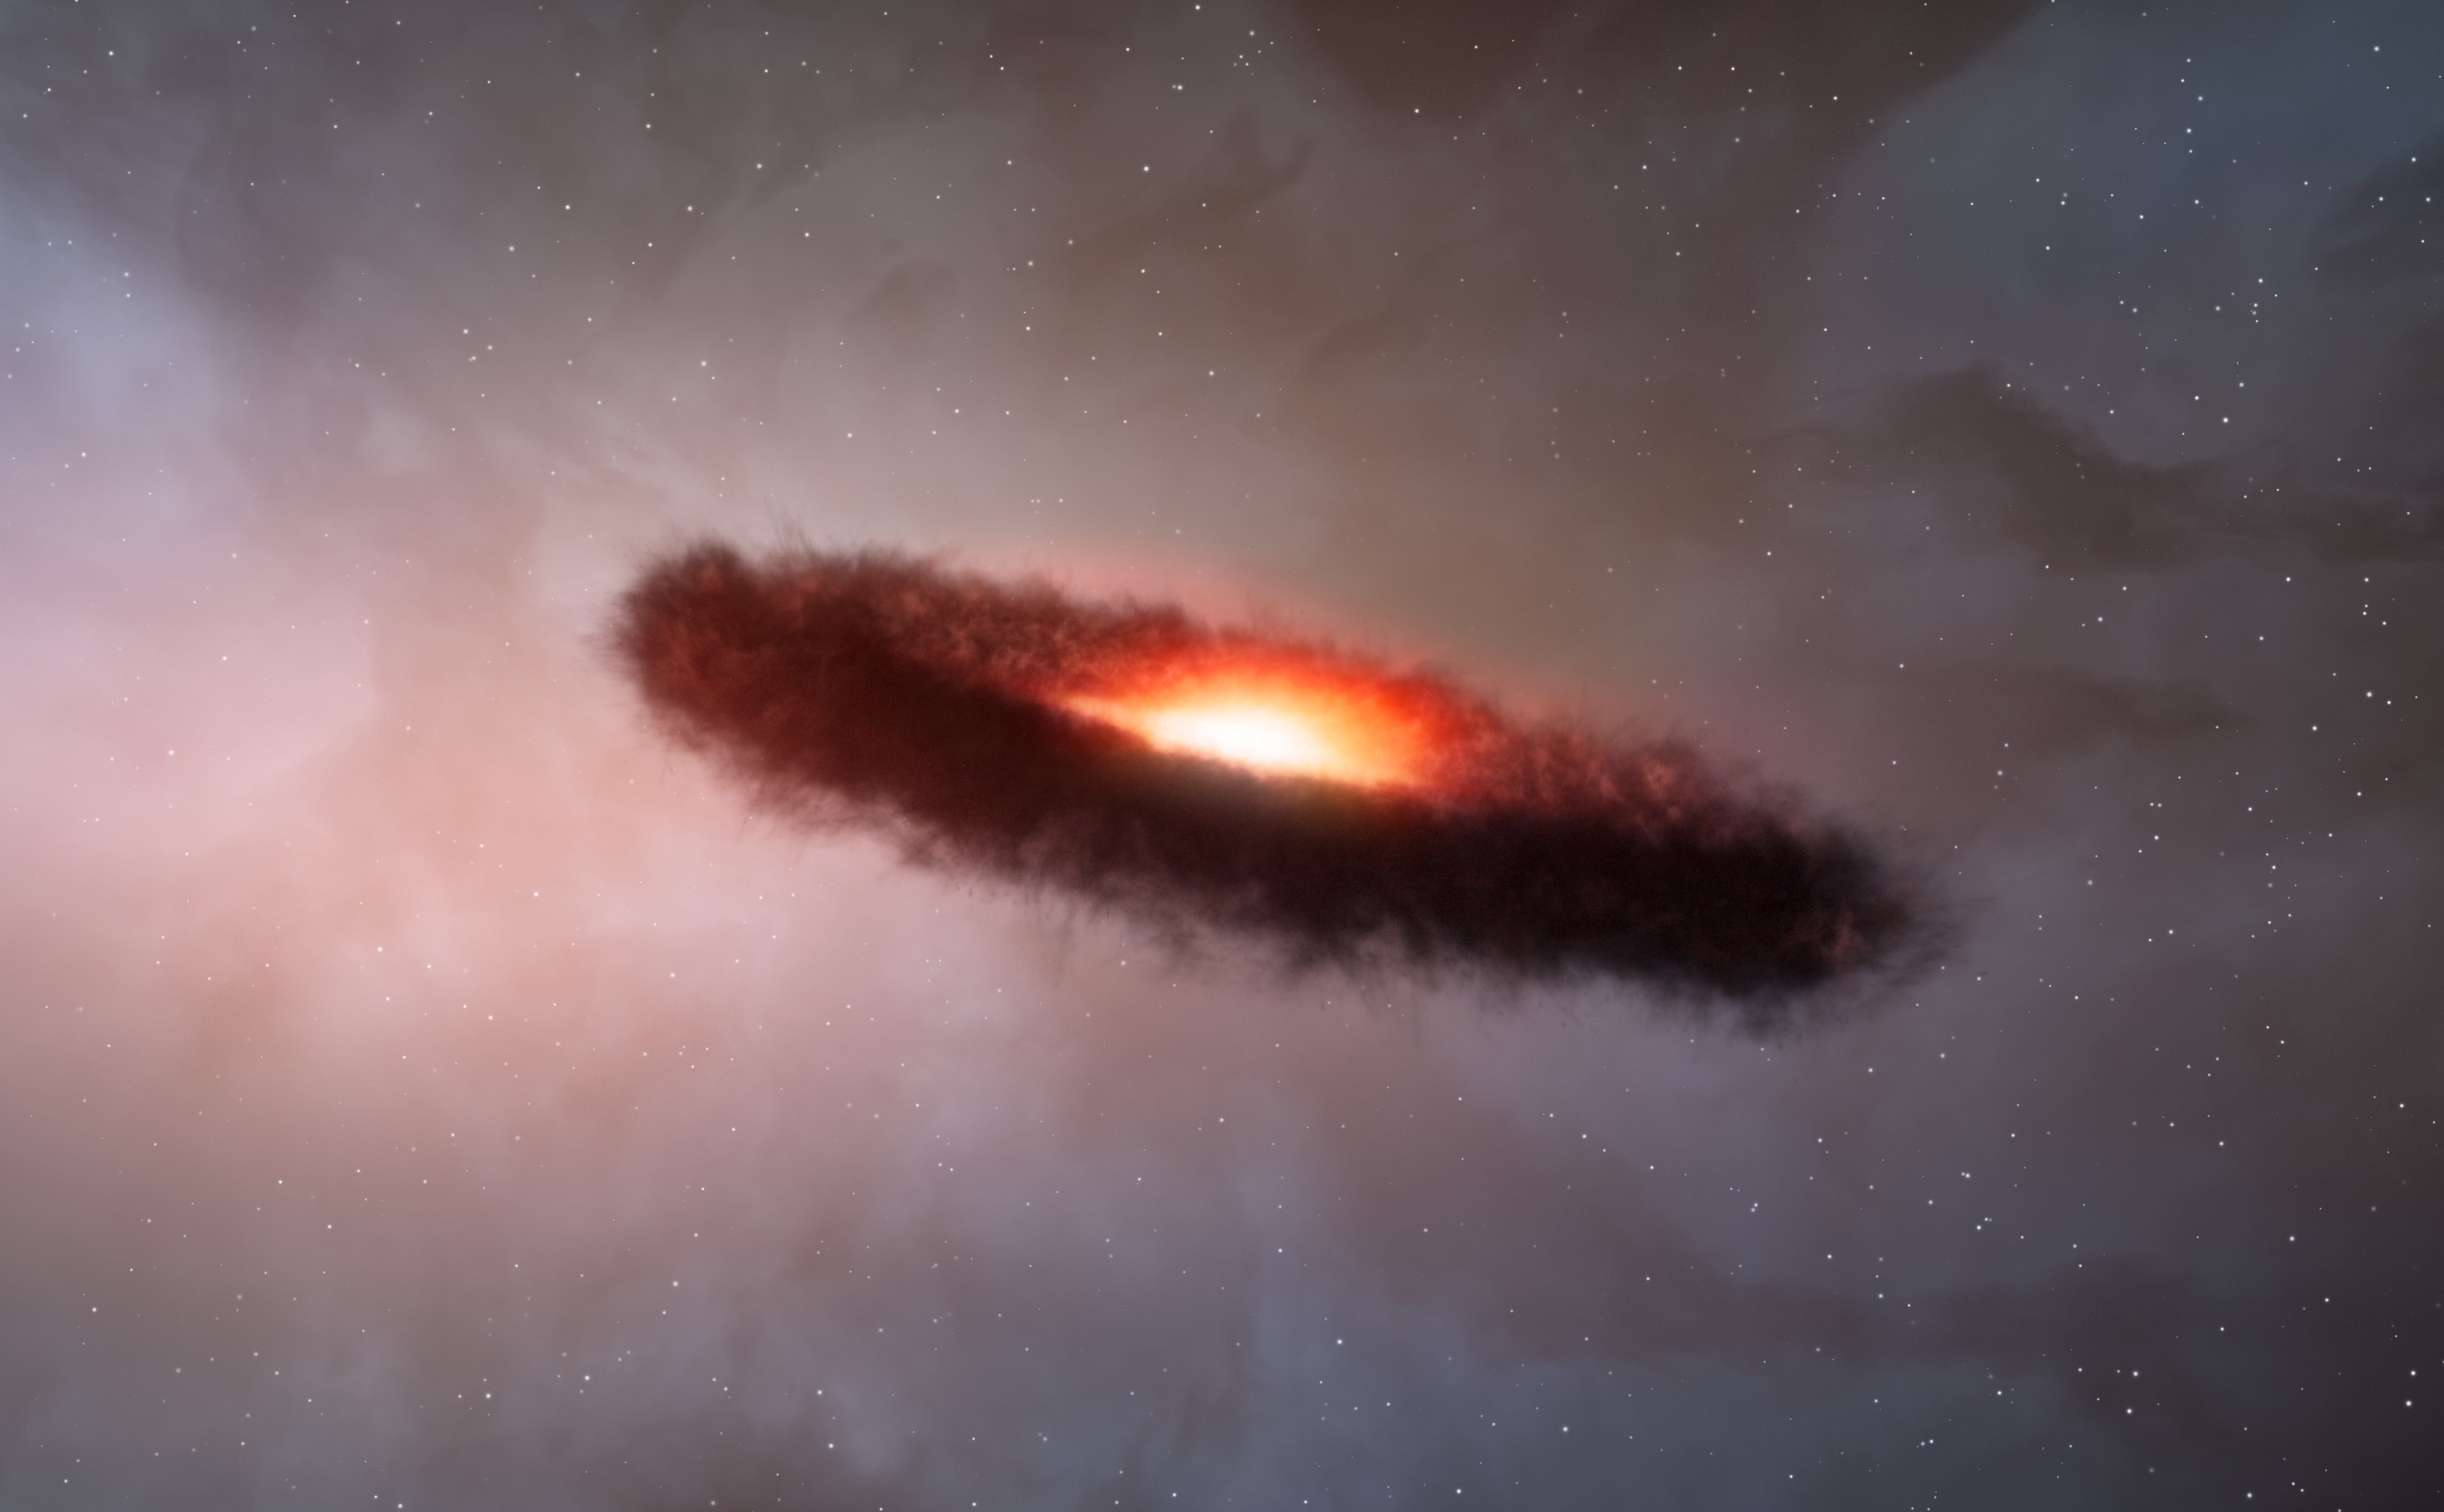

Disc of gas and cosmic dust around a brown dwarf

This artist’s impression shows the disc of gas and cosmic dust around a brown dwarf.This artist’s impression shows the disc of gas and cosmic dust around a brown dwarf.
Rocky planets are thought to form through the random collision and sticking together of what are initially microscopic particles in the disc of material around a star. These tiny grains, known as cosmic dust, are similar to very fine soot or sand. Astronomers using the Atacama Large Millimeter/submillimeter Array (ALMA) have for the first time found that the outer region of a dusty disc encircling a brown dwarf — a star-like object, but one too small to shine brightly like a star — also contains millimetre-sized solid grains like those found in denser discs around newborn stars. The surprising finding challenges theories of how rocky, Earth-scale planets form, and suggests that rocky planets may be even more common in the Universe than expected.

Credit: ALMA (ESO/NAOJ/NRAO)/M. Kornmesser (ESO)